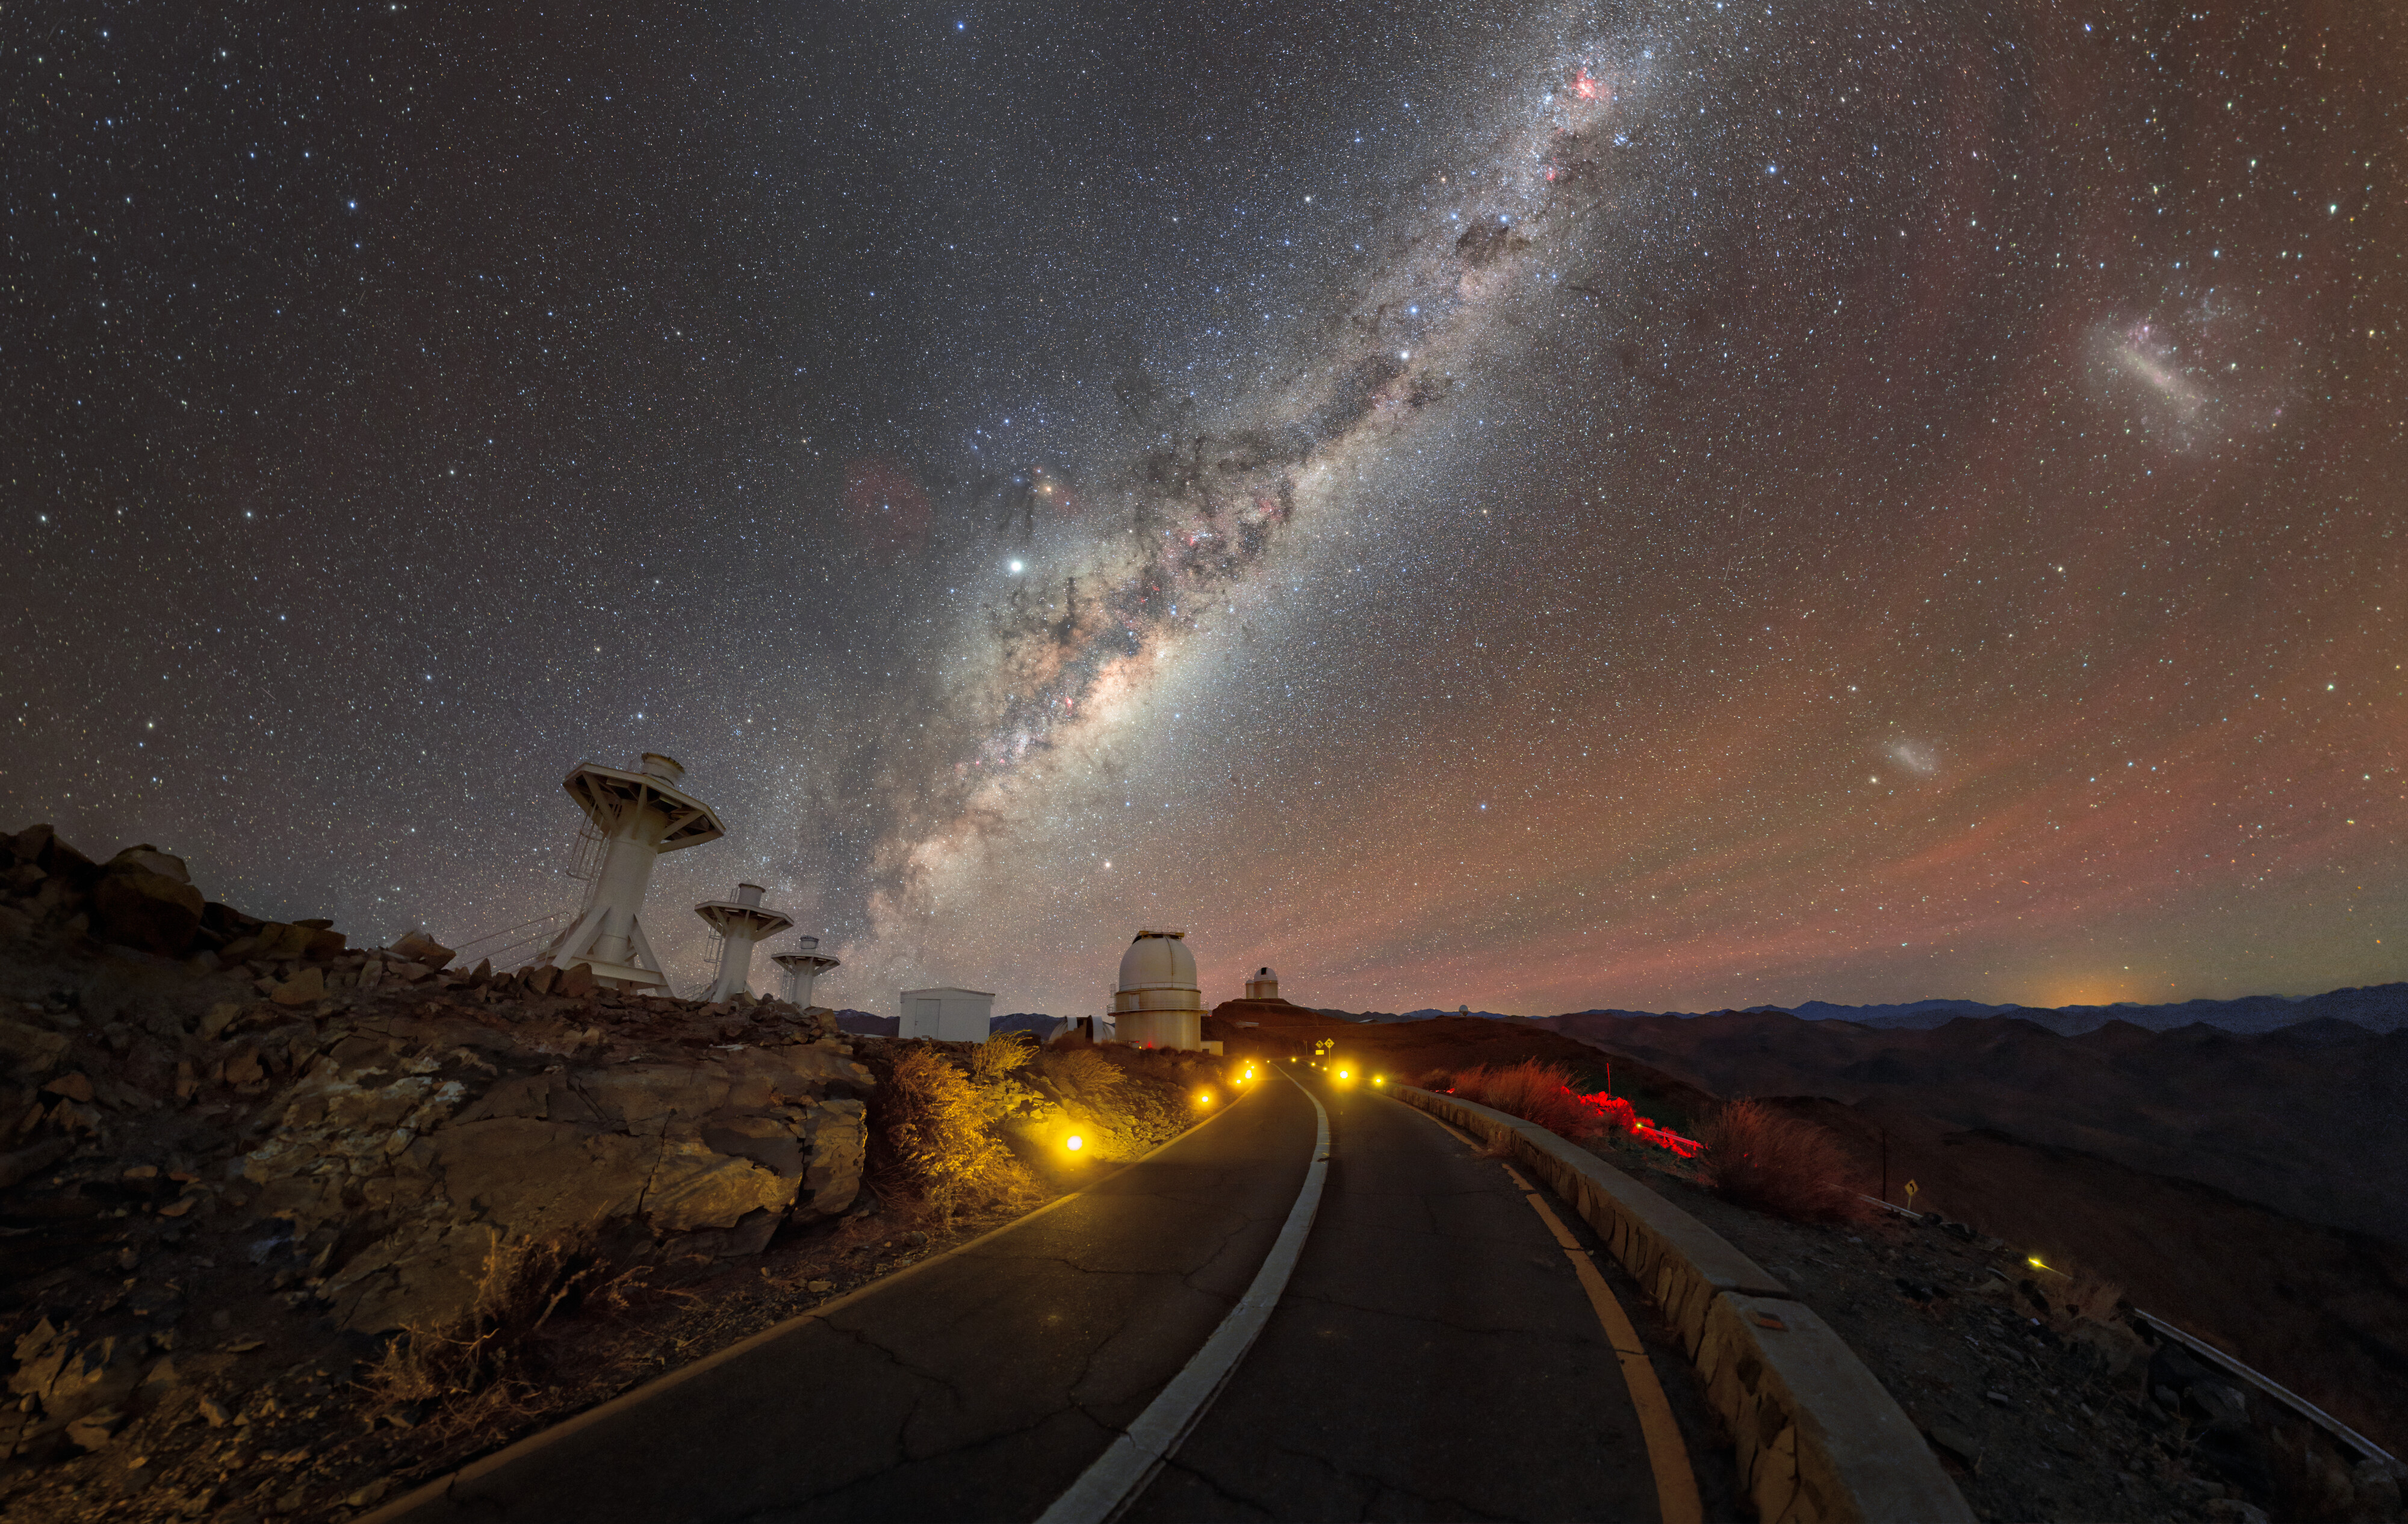

A road to the stars

A stunning night view, taken close to the 1.54m Danish Telescope and the 3.6m telescope on the road at La Silla, shows the Milky Way above the horizon, accompanied by the Magellanic Clouds.

ESO’s 3.6m Telescope, seen here atop a hill at the centre of the image, is home to HARPS, an instrument dedicated to the discovery of planets outside the Solar System via the radial velocity method. This method enables the detection of a planet by measuring the wobbling motion of the central star caused by the gravitational pull of the planet itself.

The towers on the left are the support structures of the BlackGEM telescopes, which had not been installed yet when this image was taken. BlackGEM is an array of telescopes that will search for the light emitted by the optical counterparts of the most powerful gravitational-wave sources, namely colliding neutron stars and black holes.

On the right of the image, we see the Large and Small Magellanic Clouds, two irregular dwarf galaxies orbiting the Milky Way at a distance of approximately 160 000 and 200 000 light-years, respectively. In the Mapuche culture of south-central Chile, these neighbouring galaxies were known as lafken, labken or künchalabken (“the lagoons”) as well as rünanko (“the water wells”). [1]

The red filamentary emission stretching across the sky in the horizon is called airglow, which is light naturally emitted by atoms and molecules in the atmosphere through various physical and chemical processes. Despite showing up prominently in this image, airglow is invisible to the unaided eye.

[1] Source: Wenumapu. Astronomía y Cosmología Mapuche, Gabriel Pozo Menares & Margarita Canio Llanquinao

Credit: ESO/P. Horálek